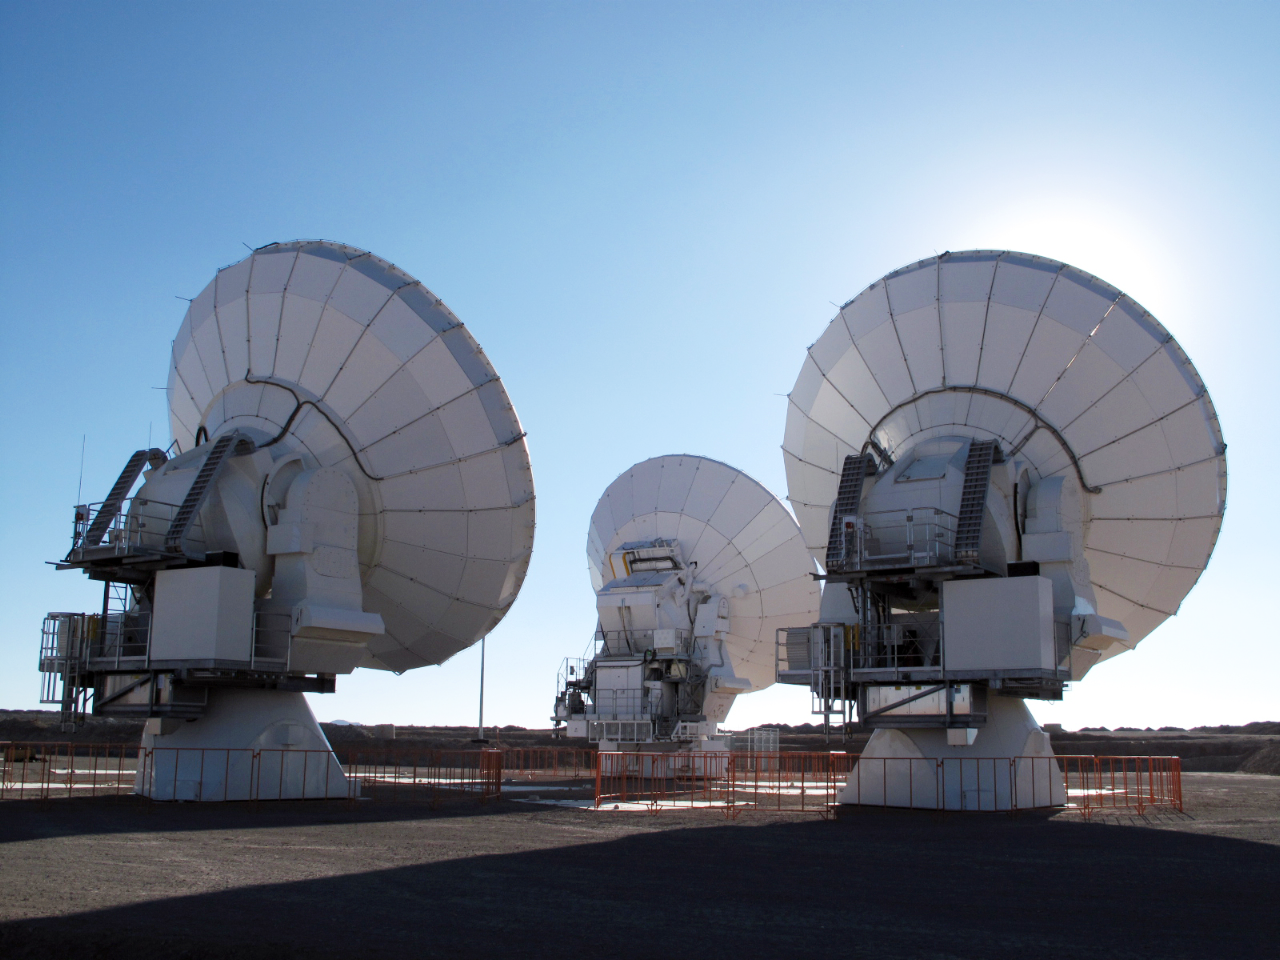

Three ALMA antennas close together on Chajnantor

At the end of March 2010, the three antennas already positioned on Chajnantor were moved to a new location at the centre of the site, using the antenna stations that will eventually form the Atacama Compact Array. This enables the Commissioning and Science Verification team to put the antennas close together, which is essential for some of the critical tests of the antenna performance and the stability of the system.

Credit: ALMA (ESO/NAOJ/NRAO)/C. Collao (ALMA)